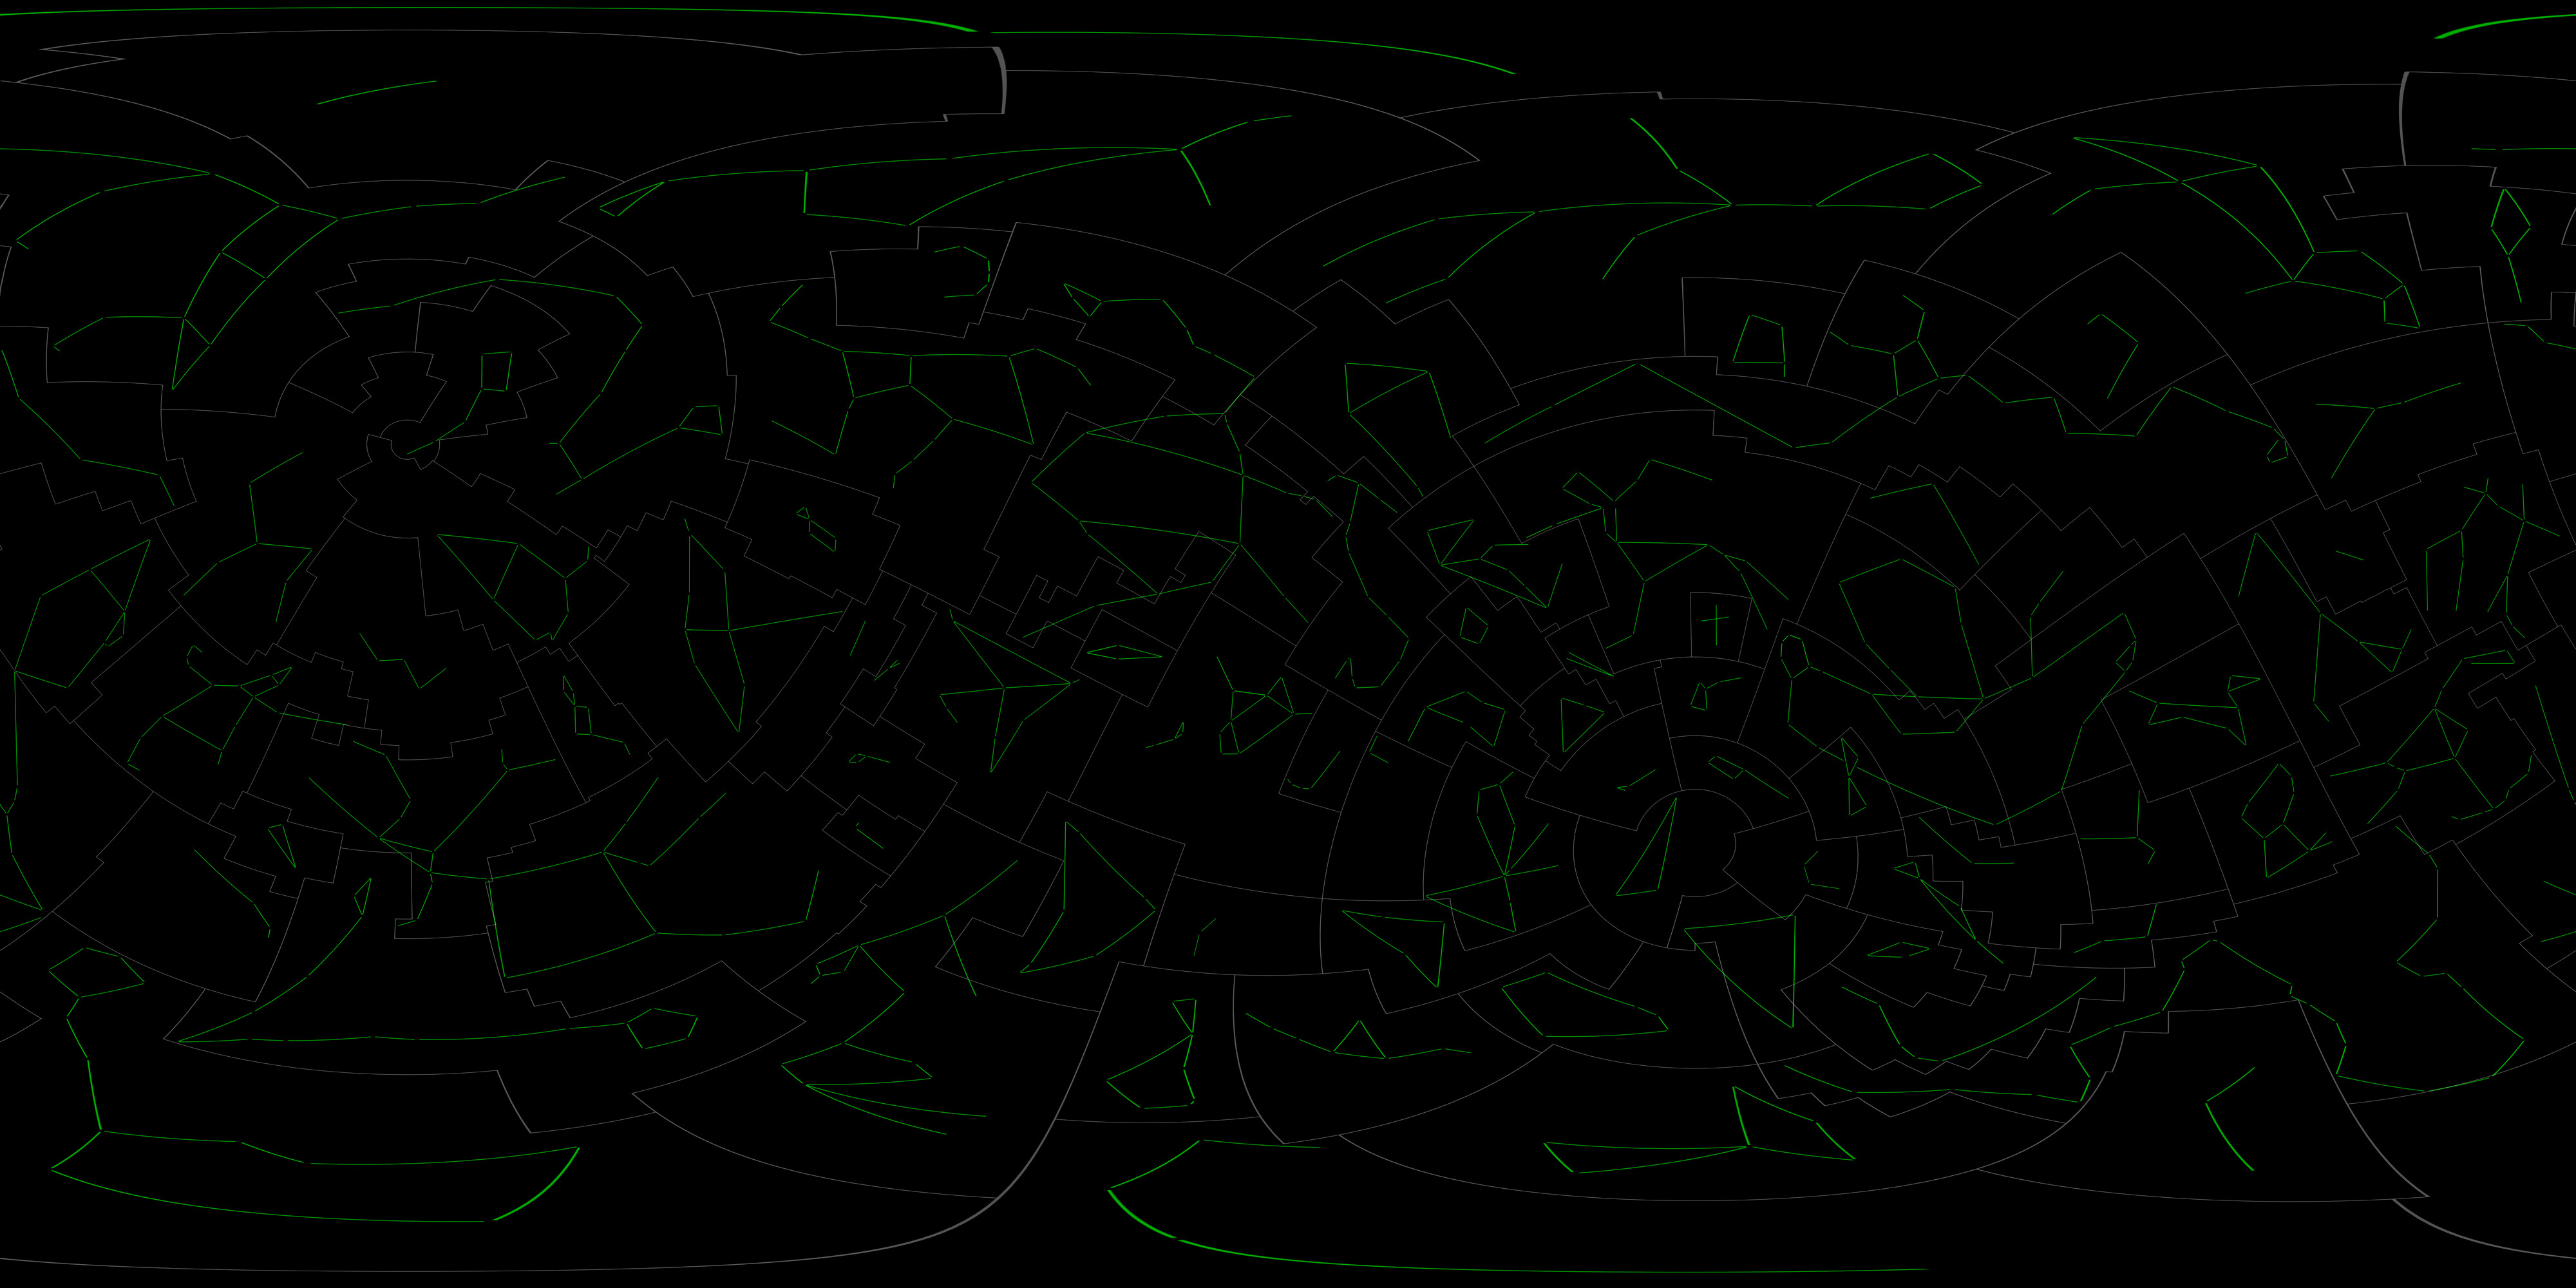

Constellation Boundaries and Figures

Constellation figures and boundries projected in galactic coordinates based on those developed for the IAU by Alan MacRobert, Roger Sinnott and Rick Fienberg of Sky and Telescope magazine and adjusted by Mahdi Zamani of NSF's NOIRLab.

Credit: NOIRLab, S&T, NASA/Goddard Space Flight Center Scientific Visualization Studio